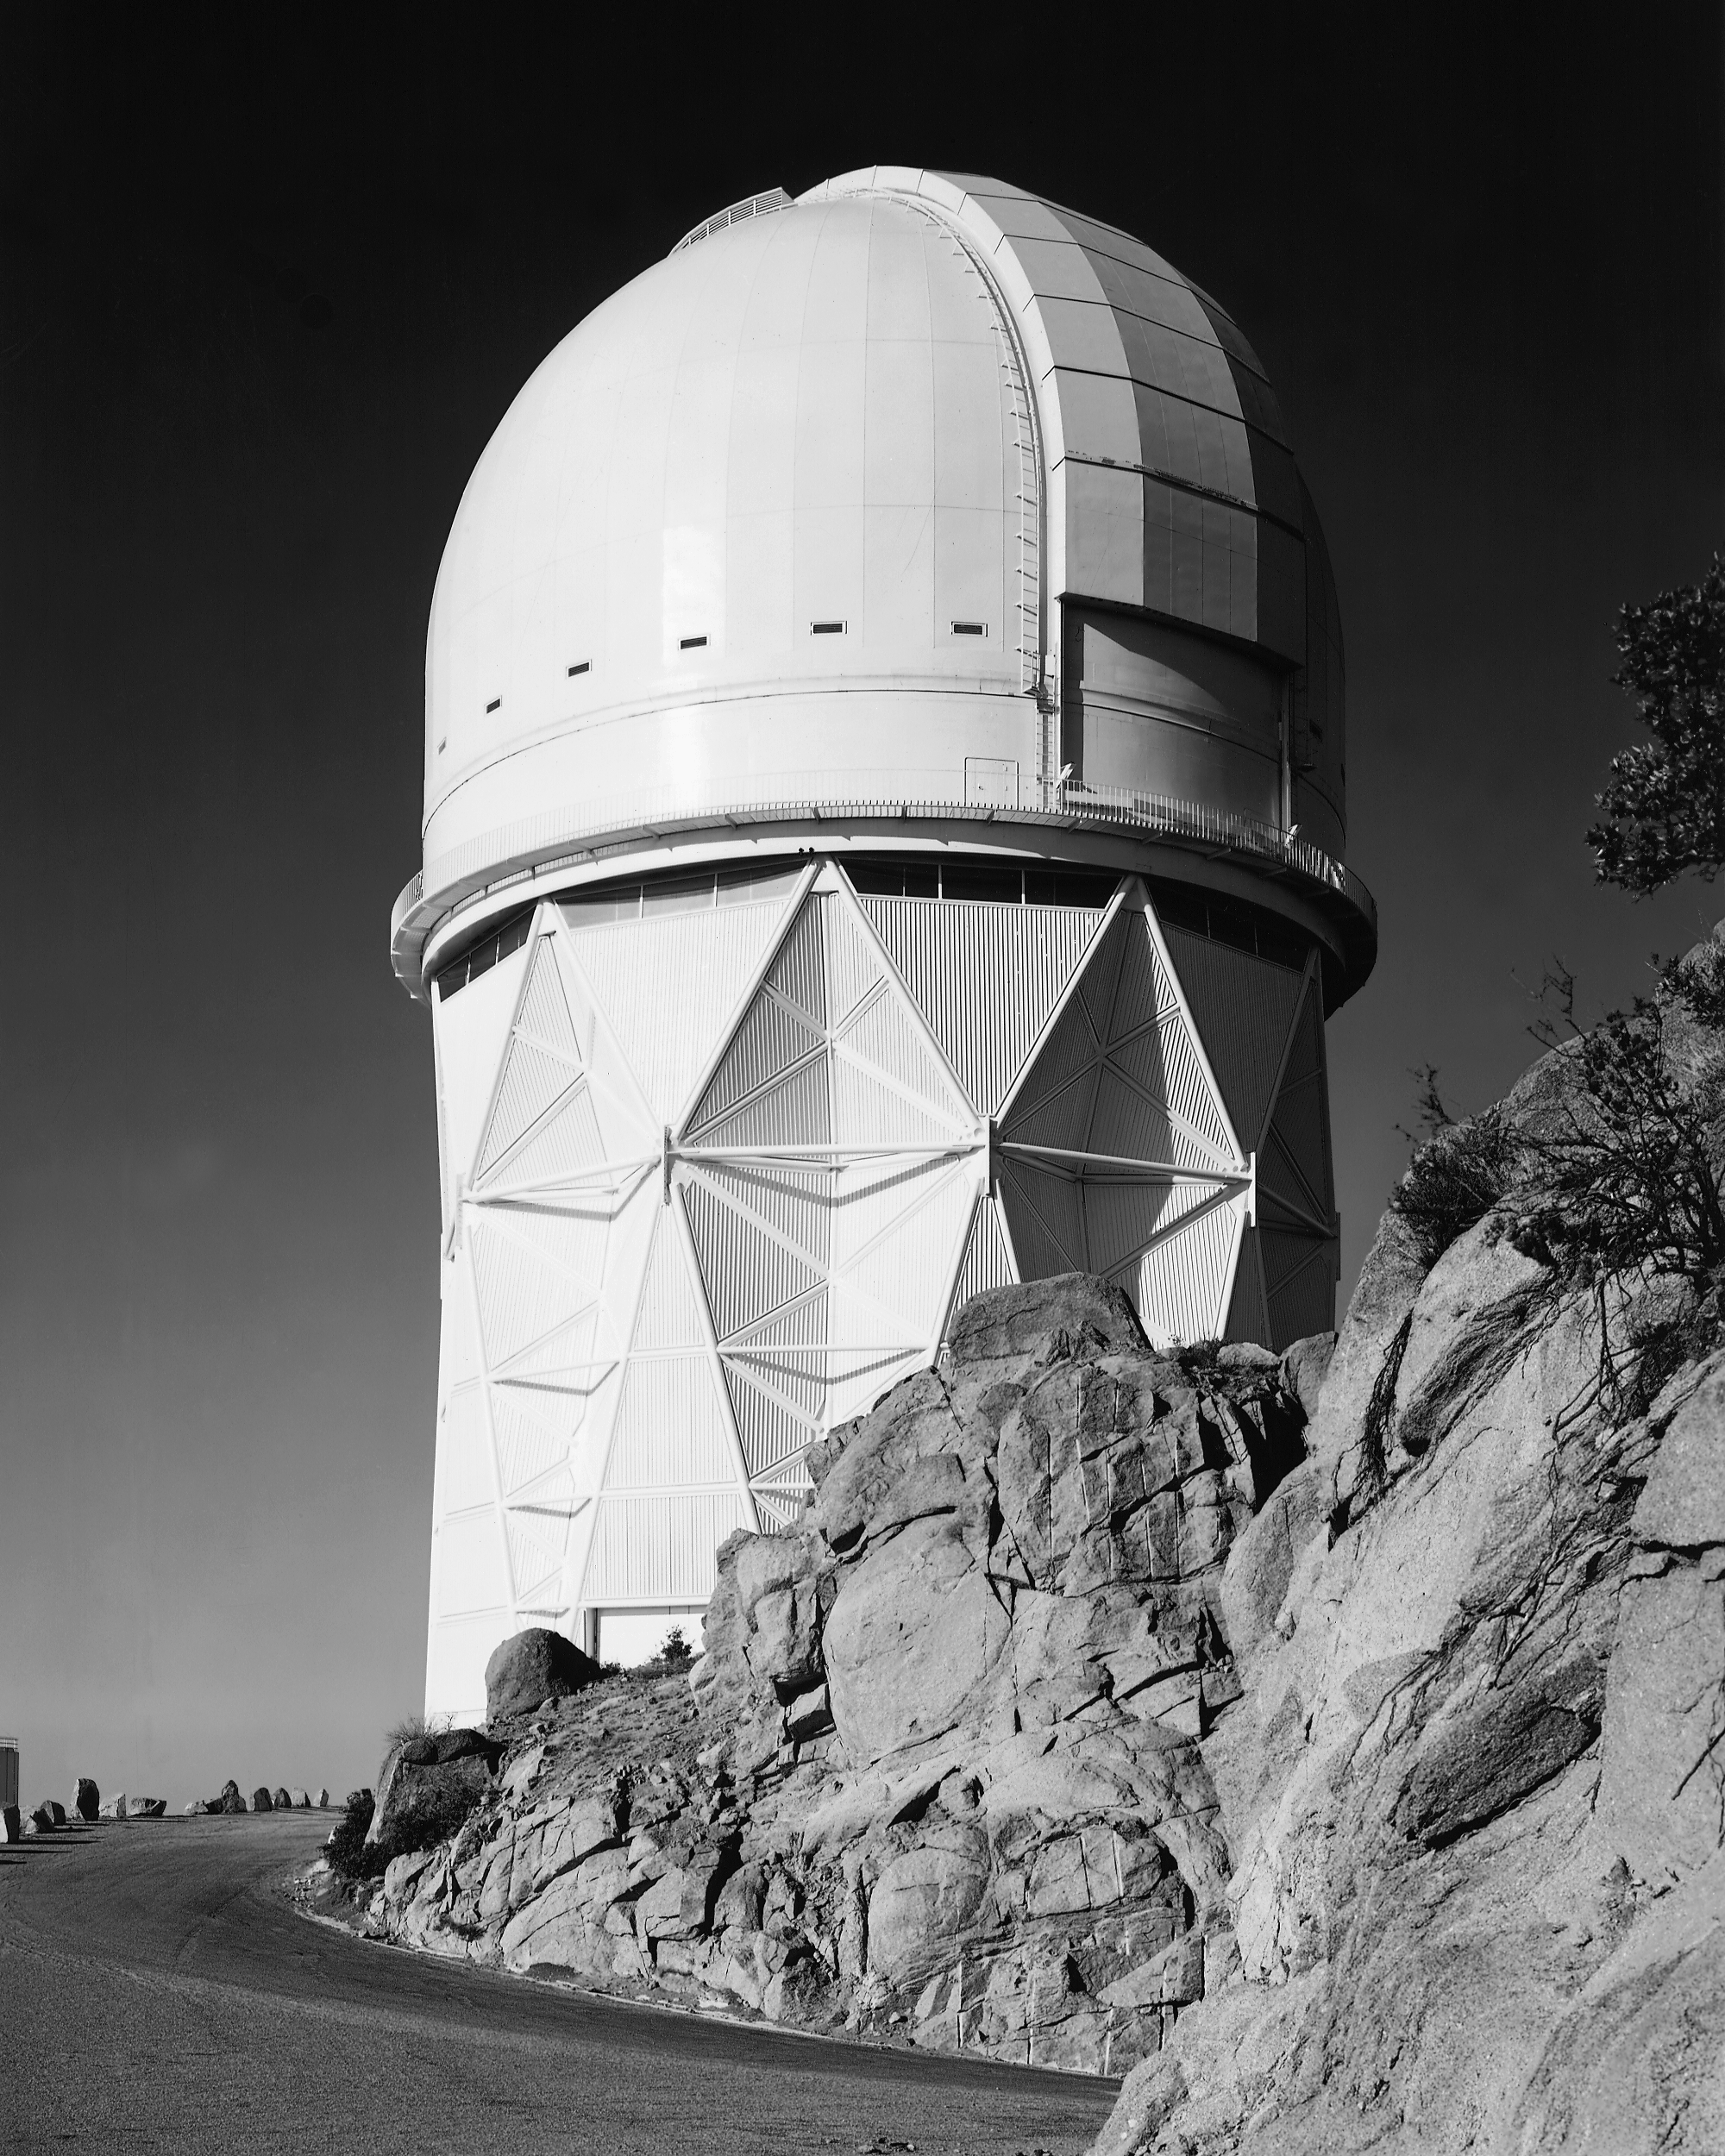

KPNO 4-meter Mayall telescope

The Kitt Peak National Observatory Mayall 4-meter telescope building stands just below the actual summit of Kitt Peak at 6882 feet. The Mayall is the largest optical telescope on Kitt Peak and is used primarily for infrared and faint visible light observations. The building also houses a viewing gallery for the public, offering a 360-degree look at the surrounding Sonoran Desert. This view is from the north, looking south west.

Credit: NOIRLab/NSF/AURA